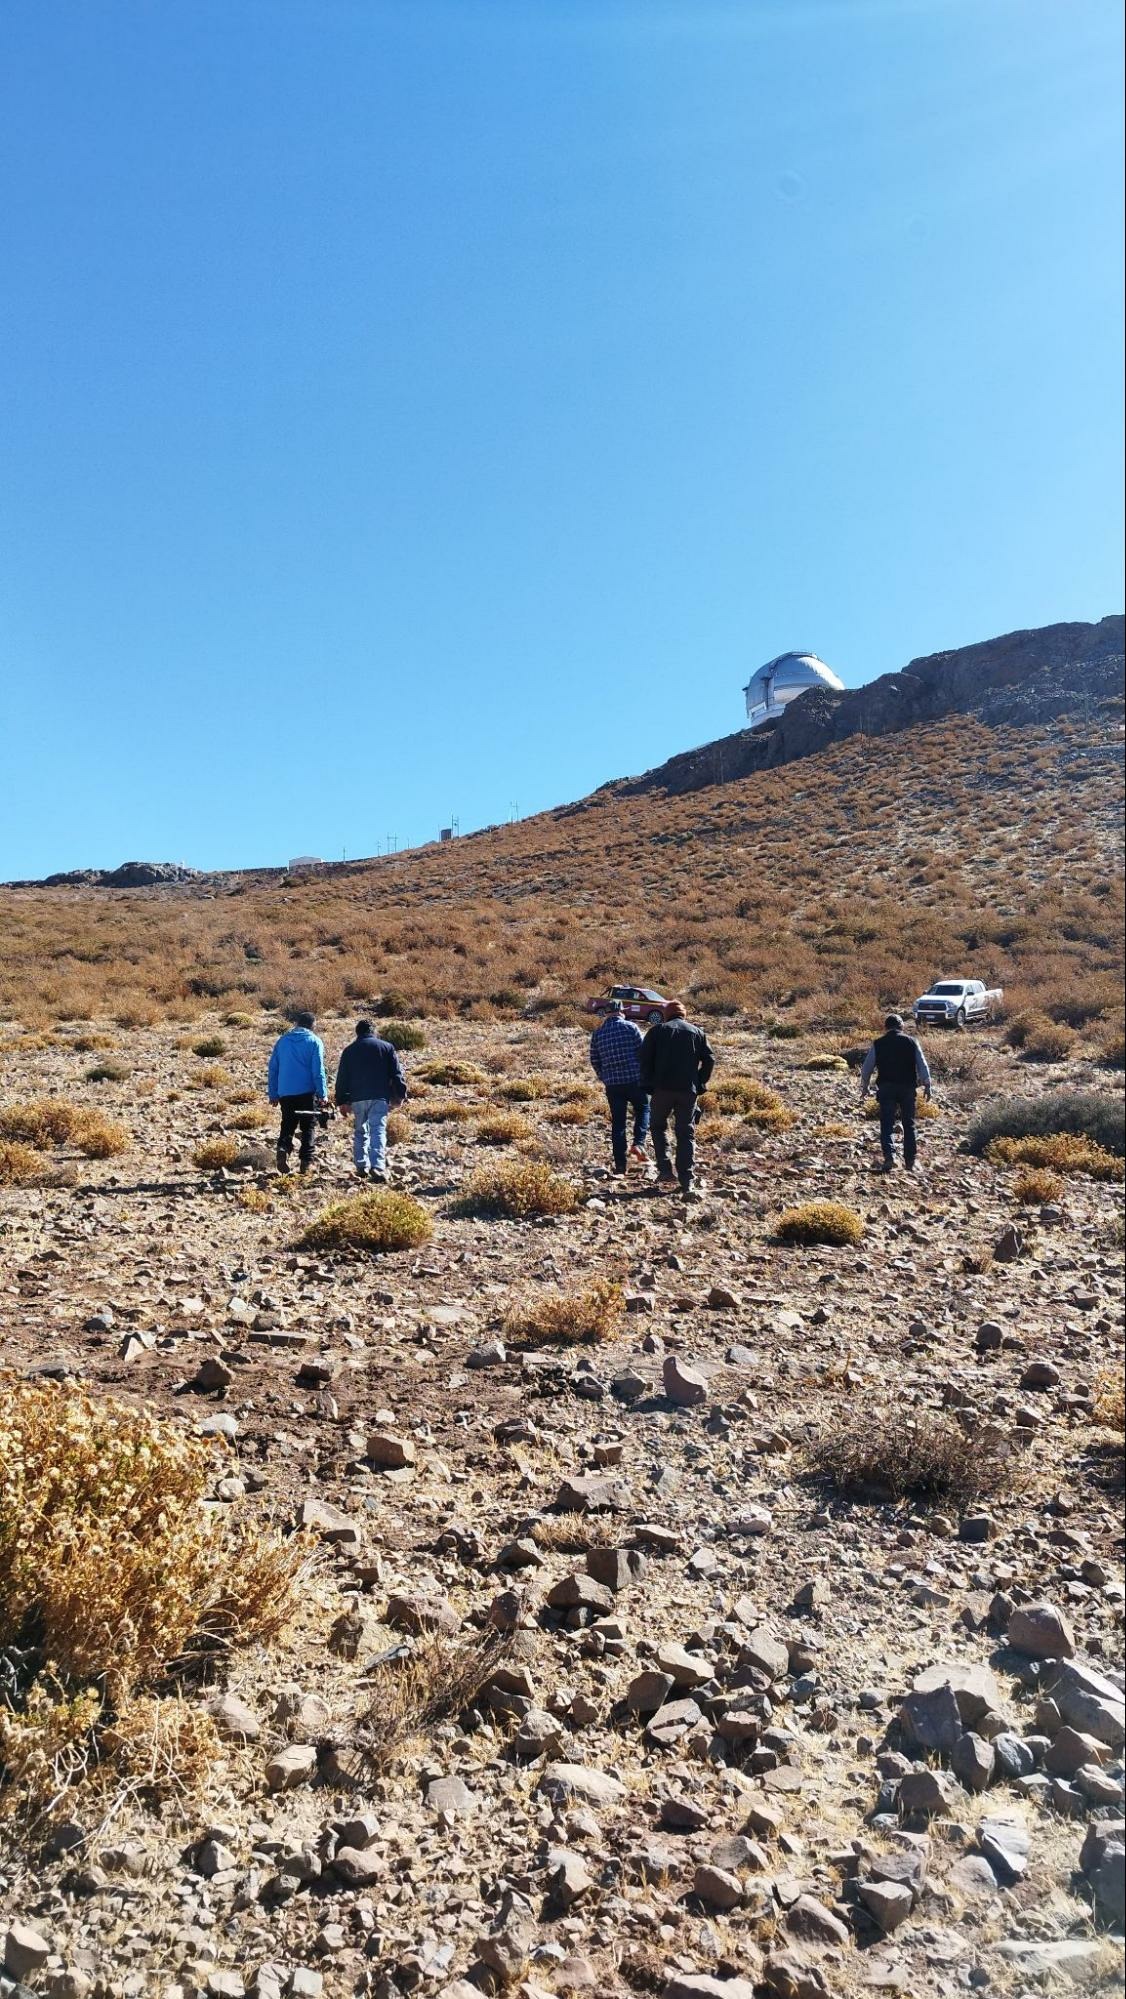

Site for Chile's Photovoltaic and Battery System

Geotechnical survey of the selected site for the Cerro Pachón photoelectric and battery system. This is to support the NOIRLab Environmental Sustainability Program.

Credit: NOIRLab/NSF/AURA/P. Anticona